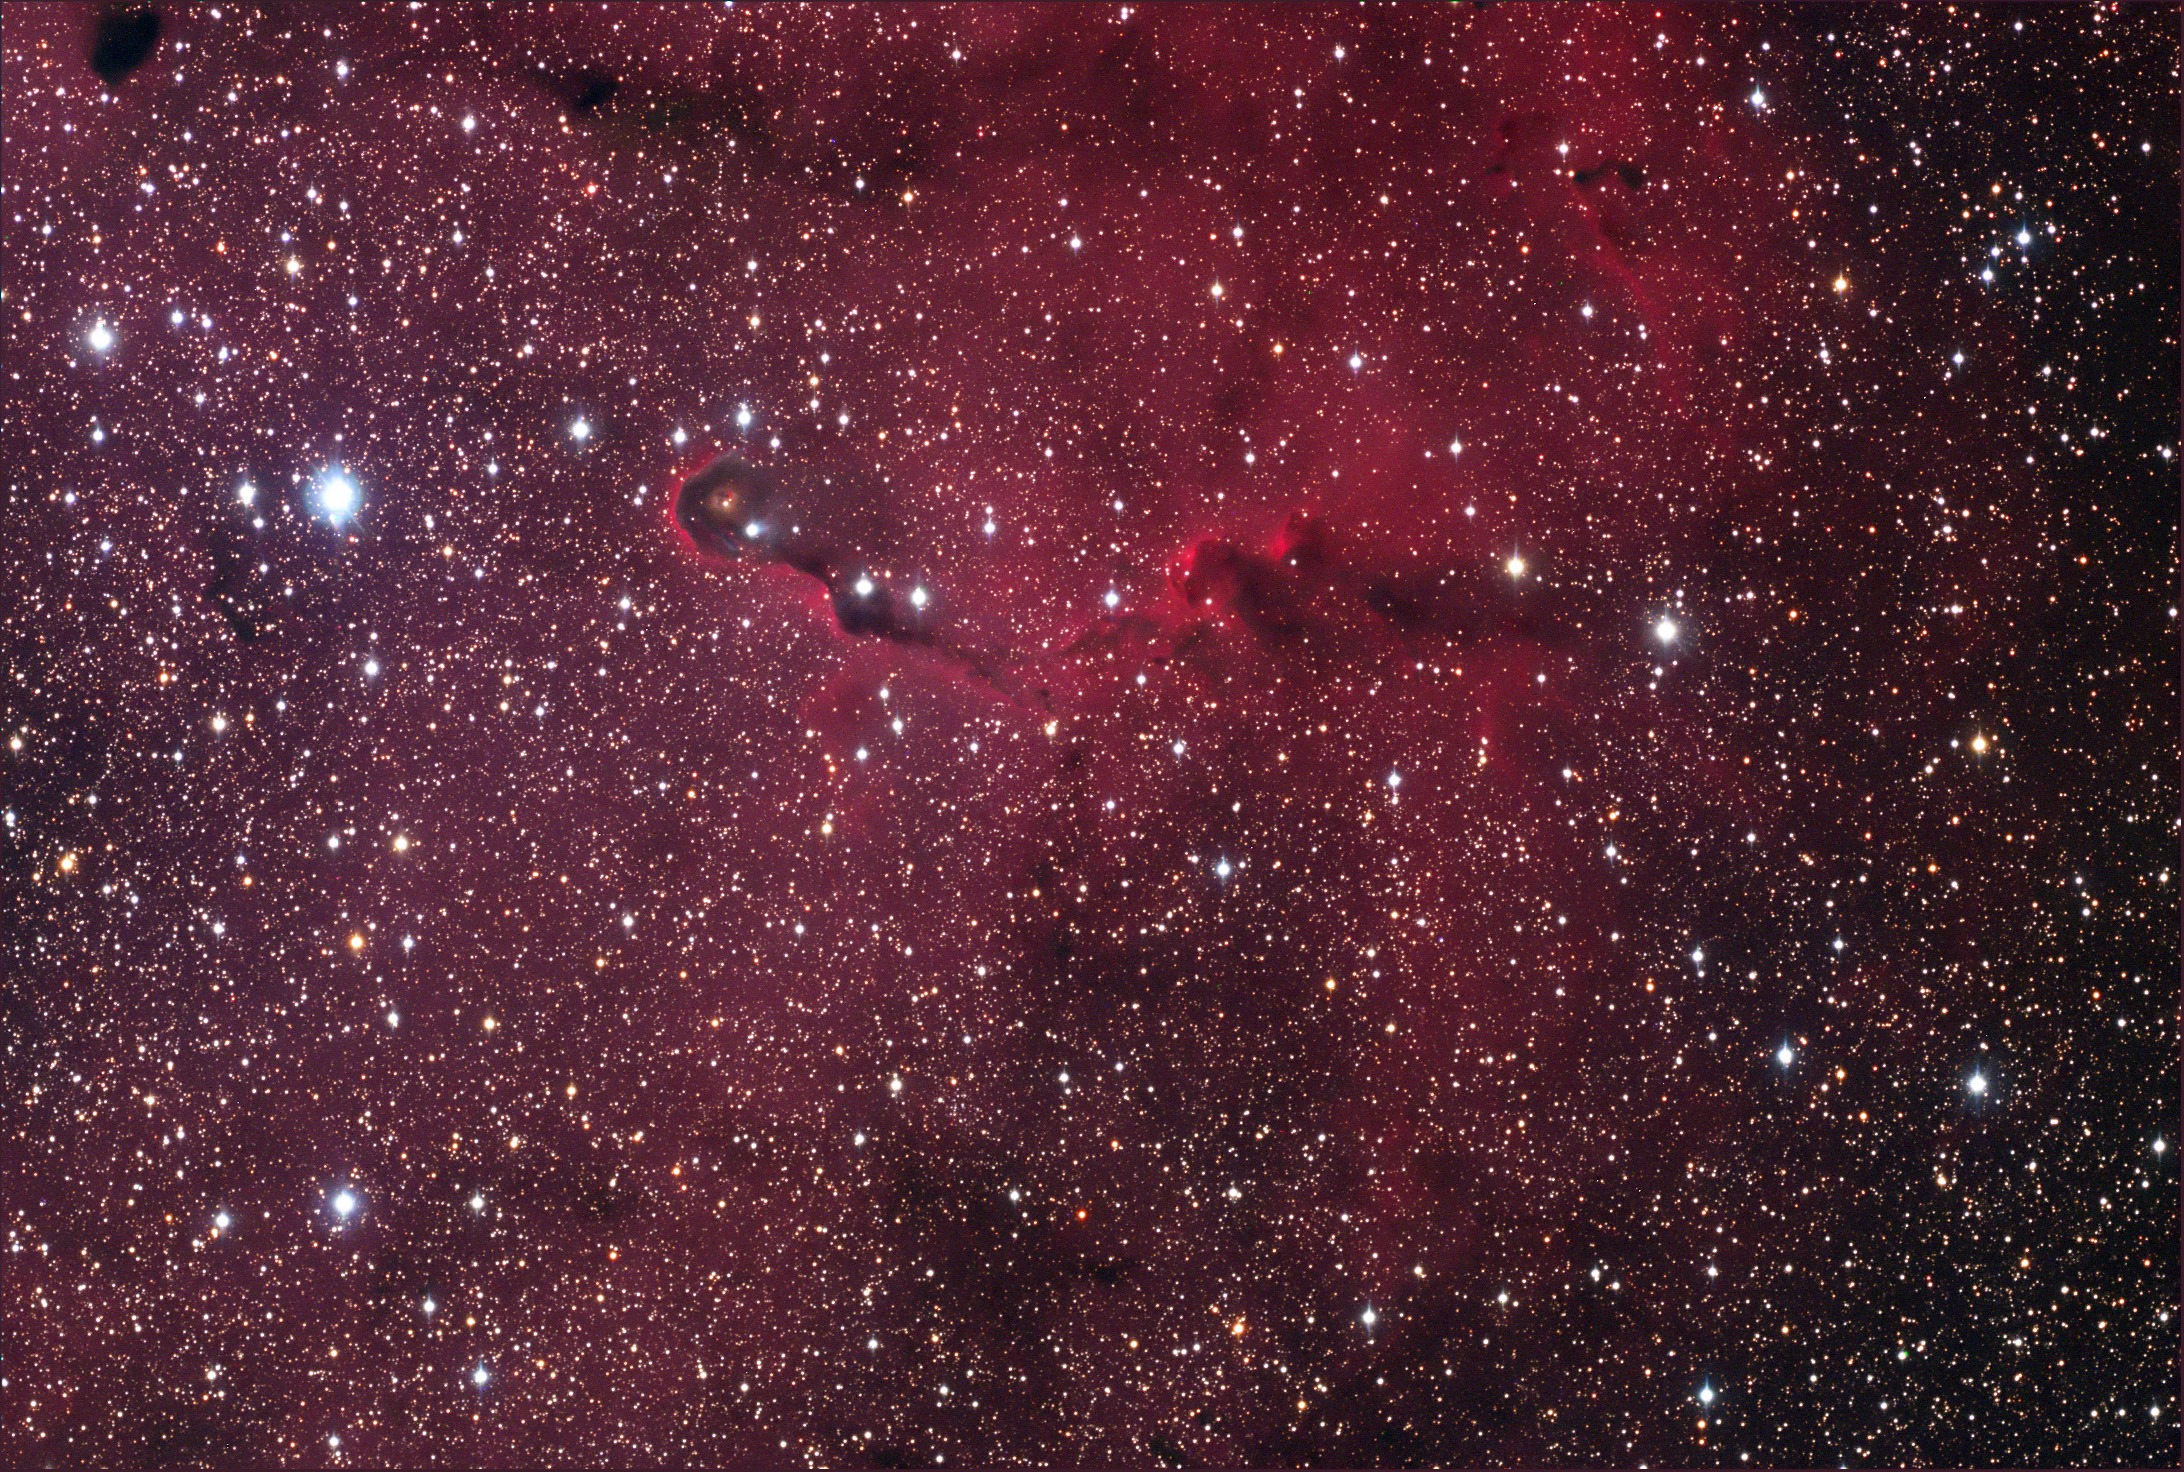

Van den Bergh 142 and IC 1396

IC 1396, also known as the Elephant Trunk Nebula, is another region of recent star formation. Many stars in this area are less than a couple hundred thousand years old - very young in the grand scheme of astronomy, where stars live to be billions of years old! The hot young stars are in the process of ionizing and expelling the molecular hydrogen gas. At the same time, new stars are still being born in this nebula. For more information, check out this fantastic APOD taken in early 2014, with the WIYN research telescope on Kitt Peak!

This image was taken as part of Advanced Observing Program (AOP) program at Kitt Peak Visitor Center during 2014.

Credit: KPNO/NOIRLab/NSF/AURA/Adam Block